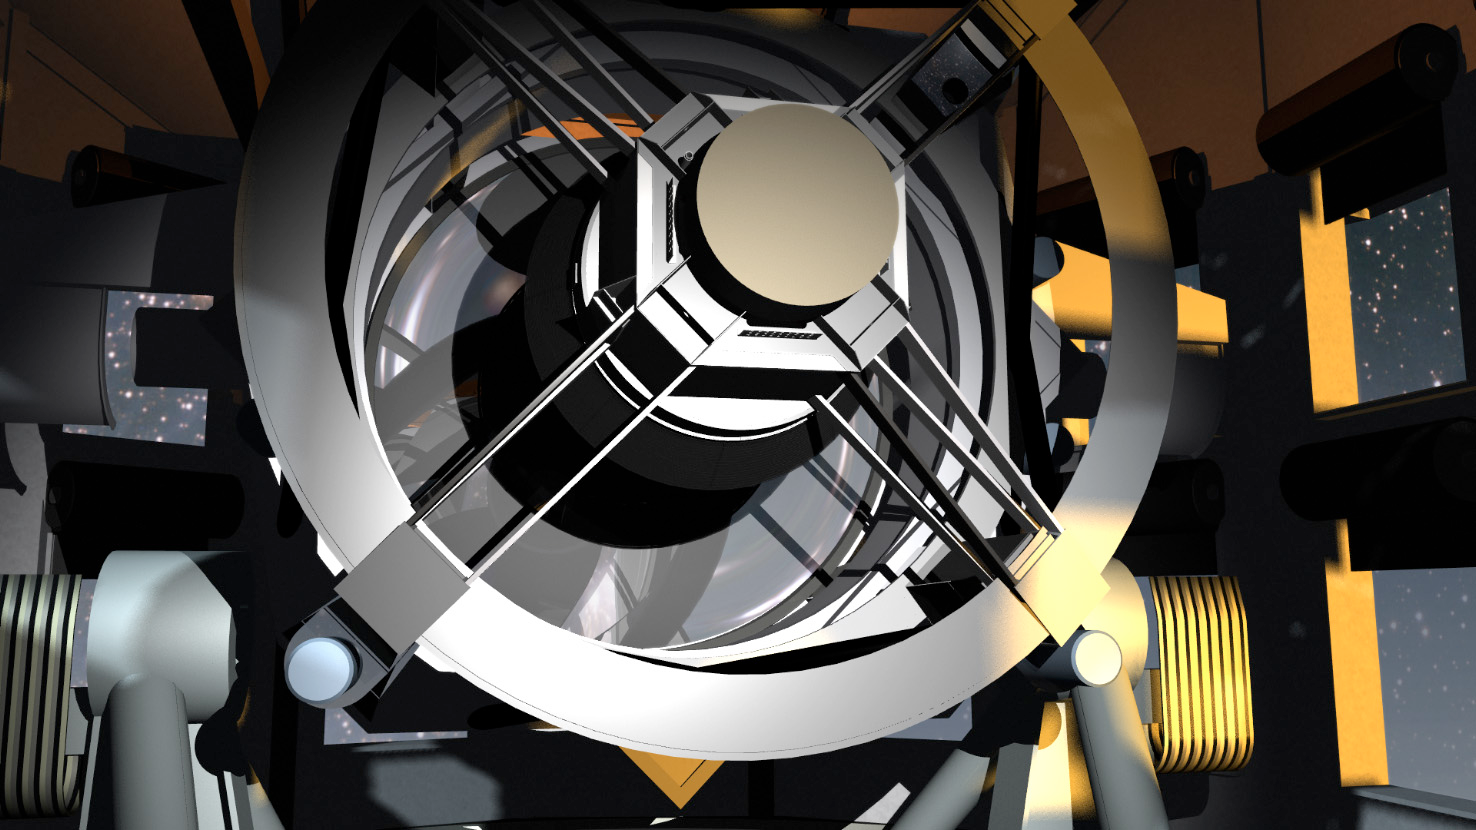

Up Close

This artist's conception shows a close-up view of the telescope.

Credit: Todd Mason, Mason Productions Inc./Rubin Observatory/ NSF/ AURA